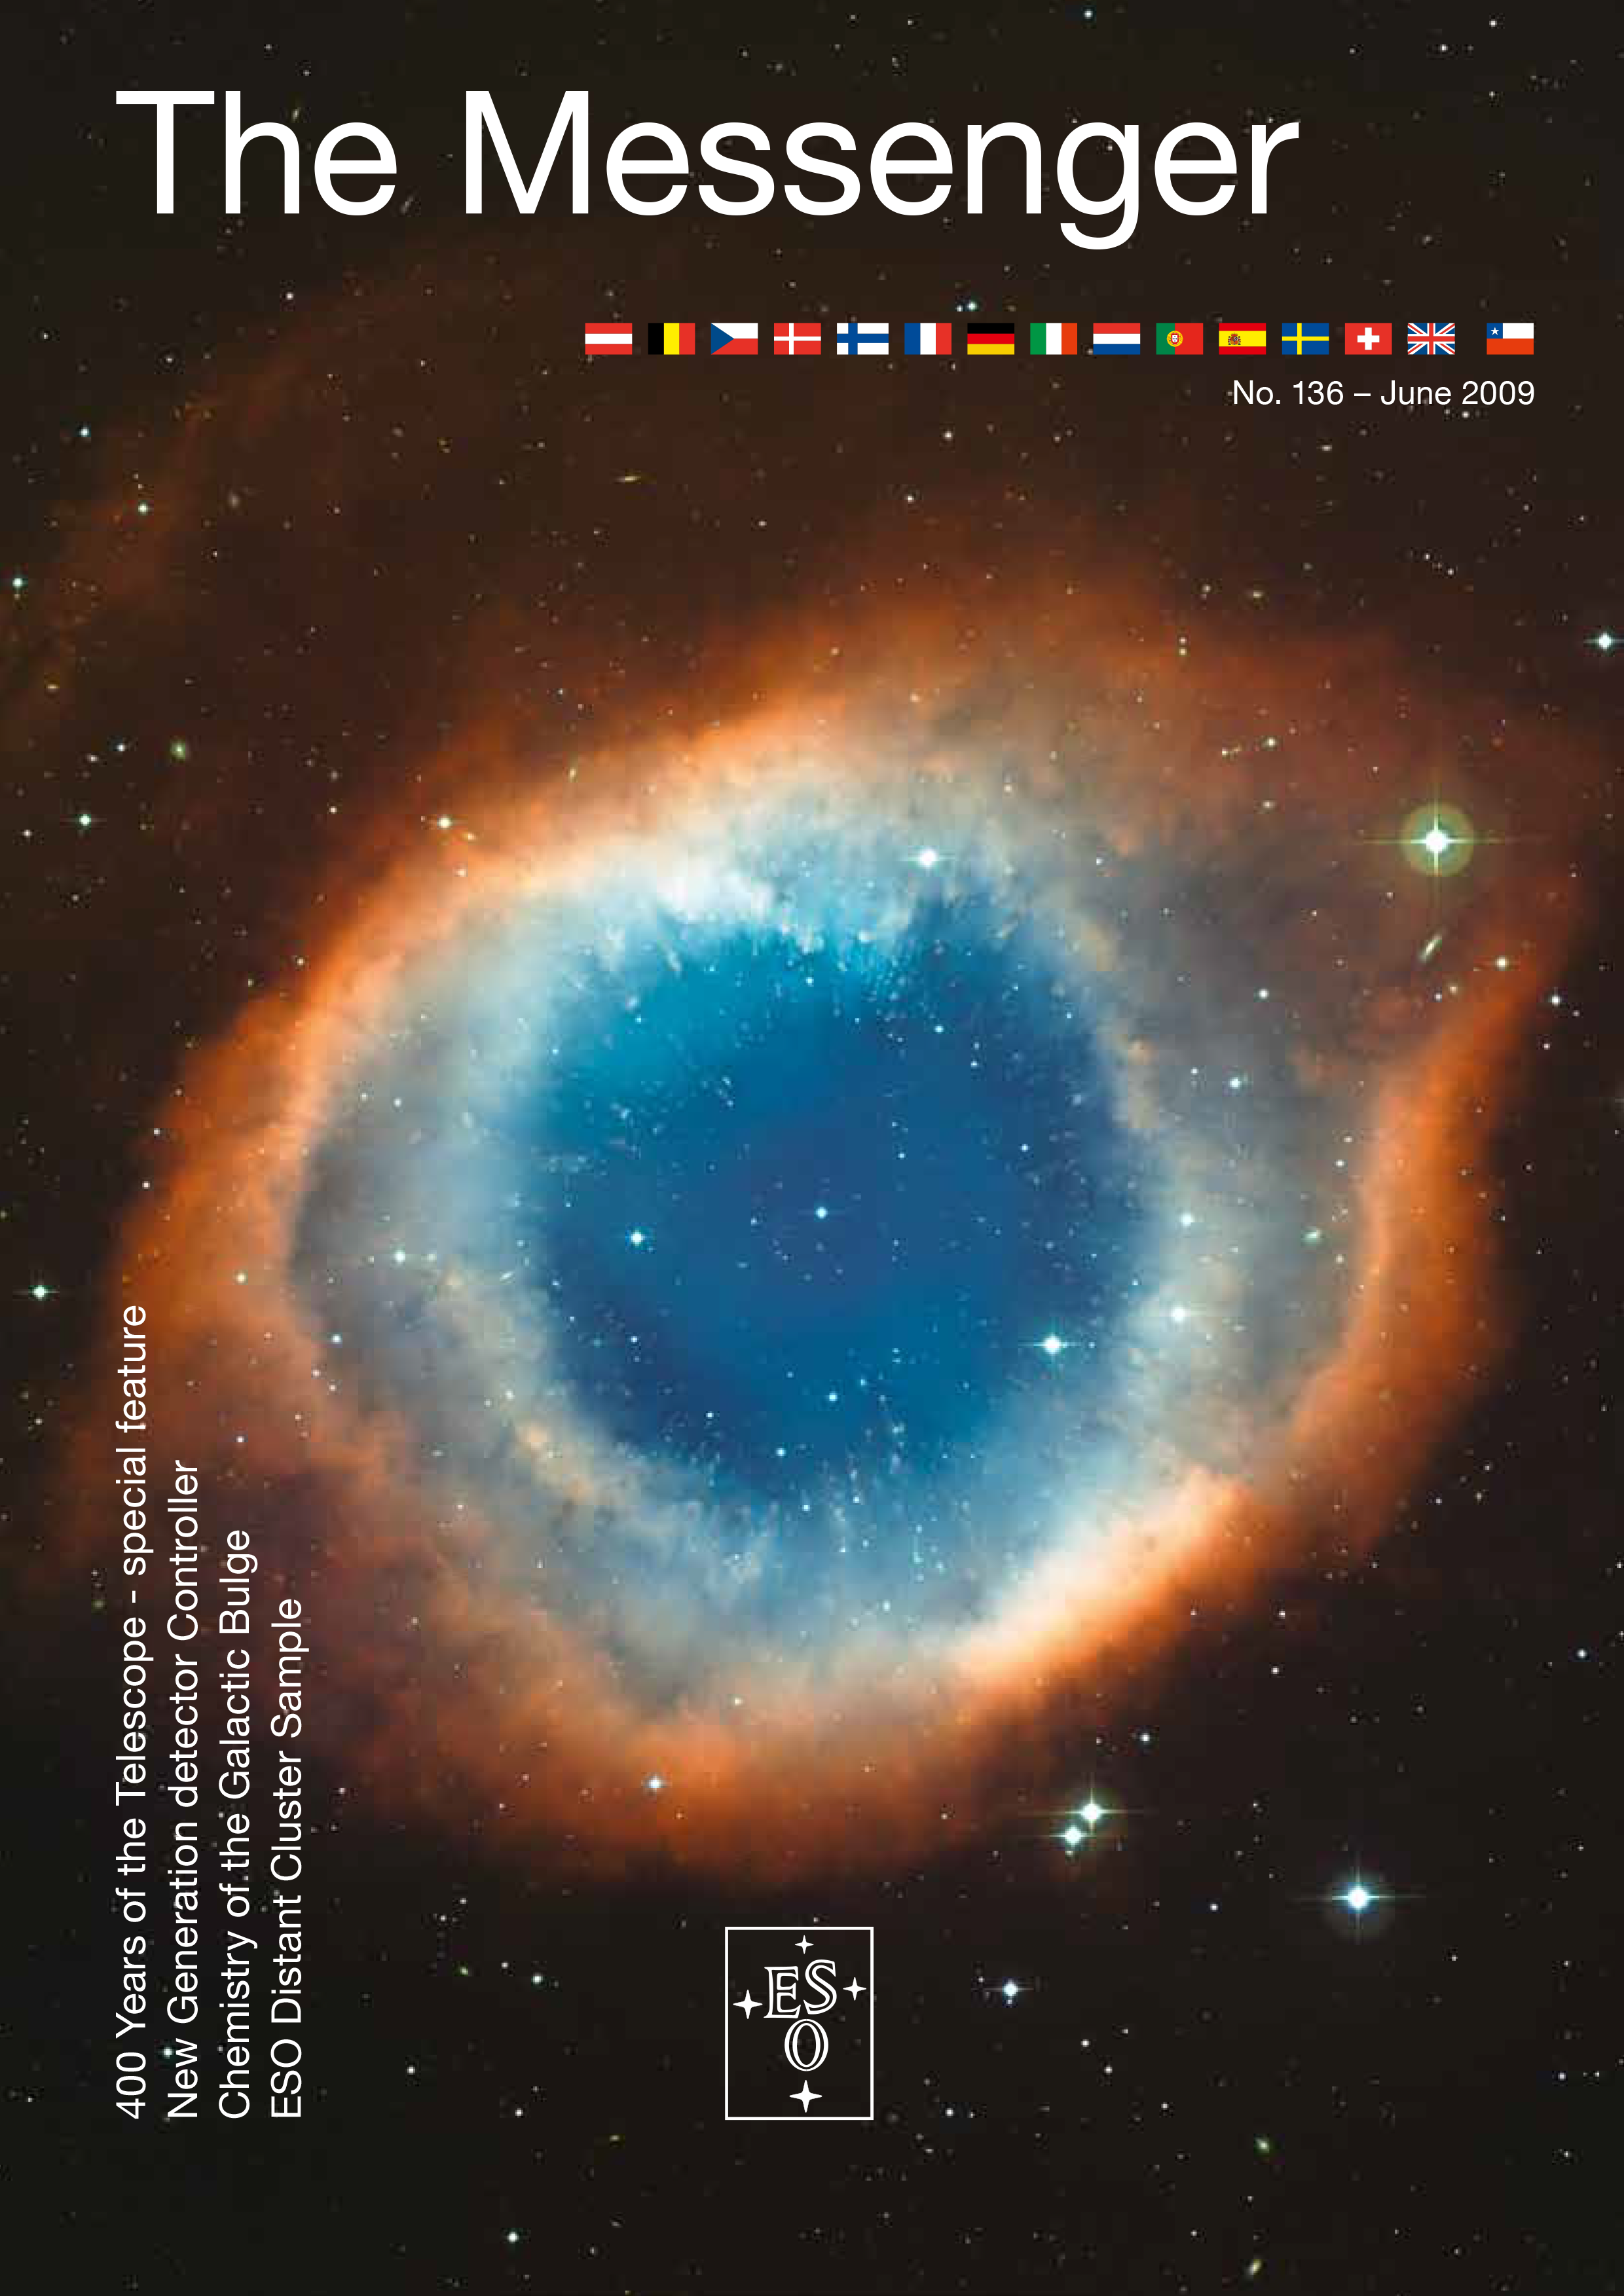

Cover of The Messenger No. 136

Credit: ESO